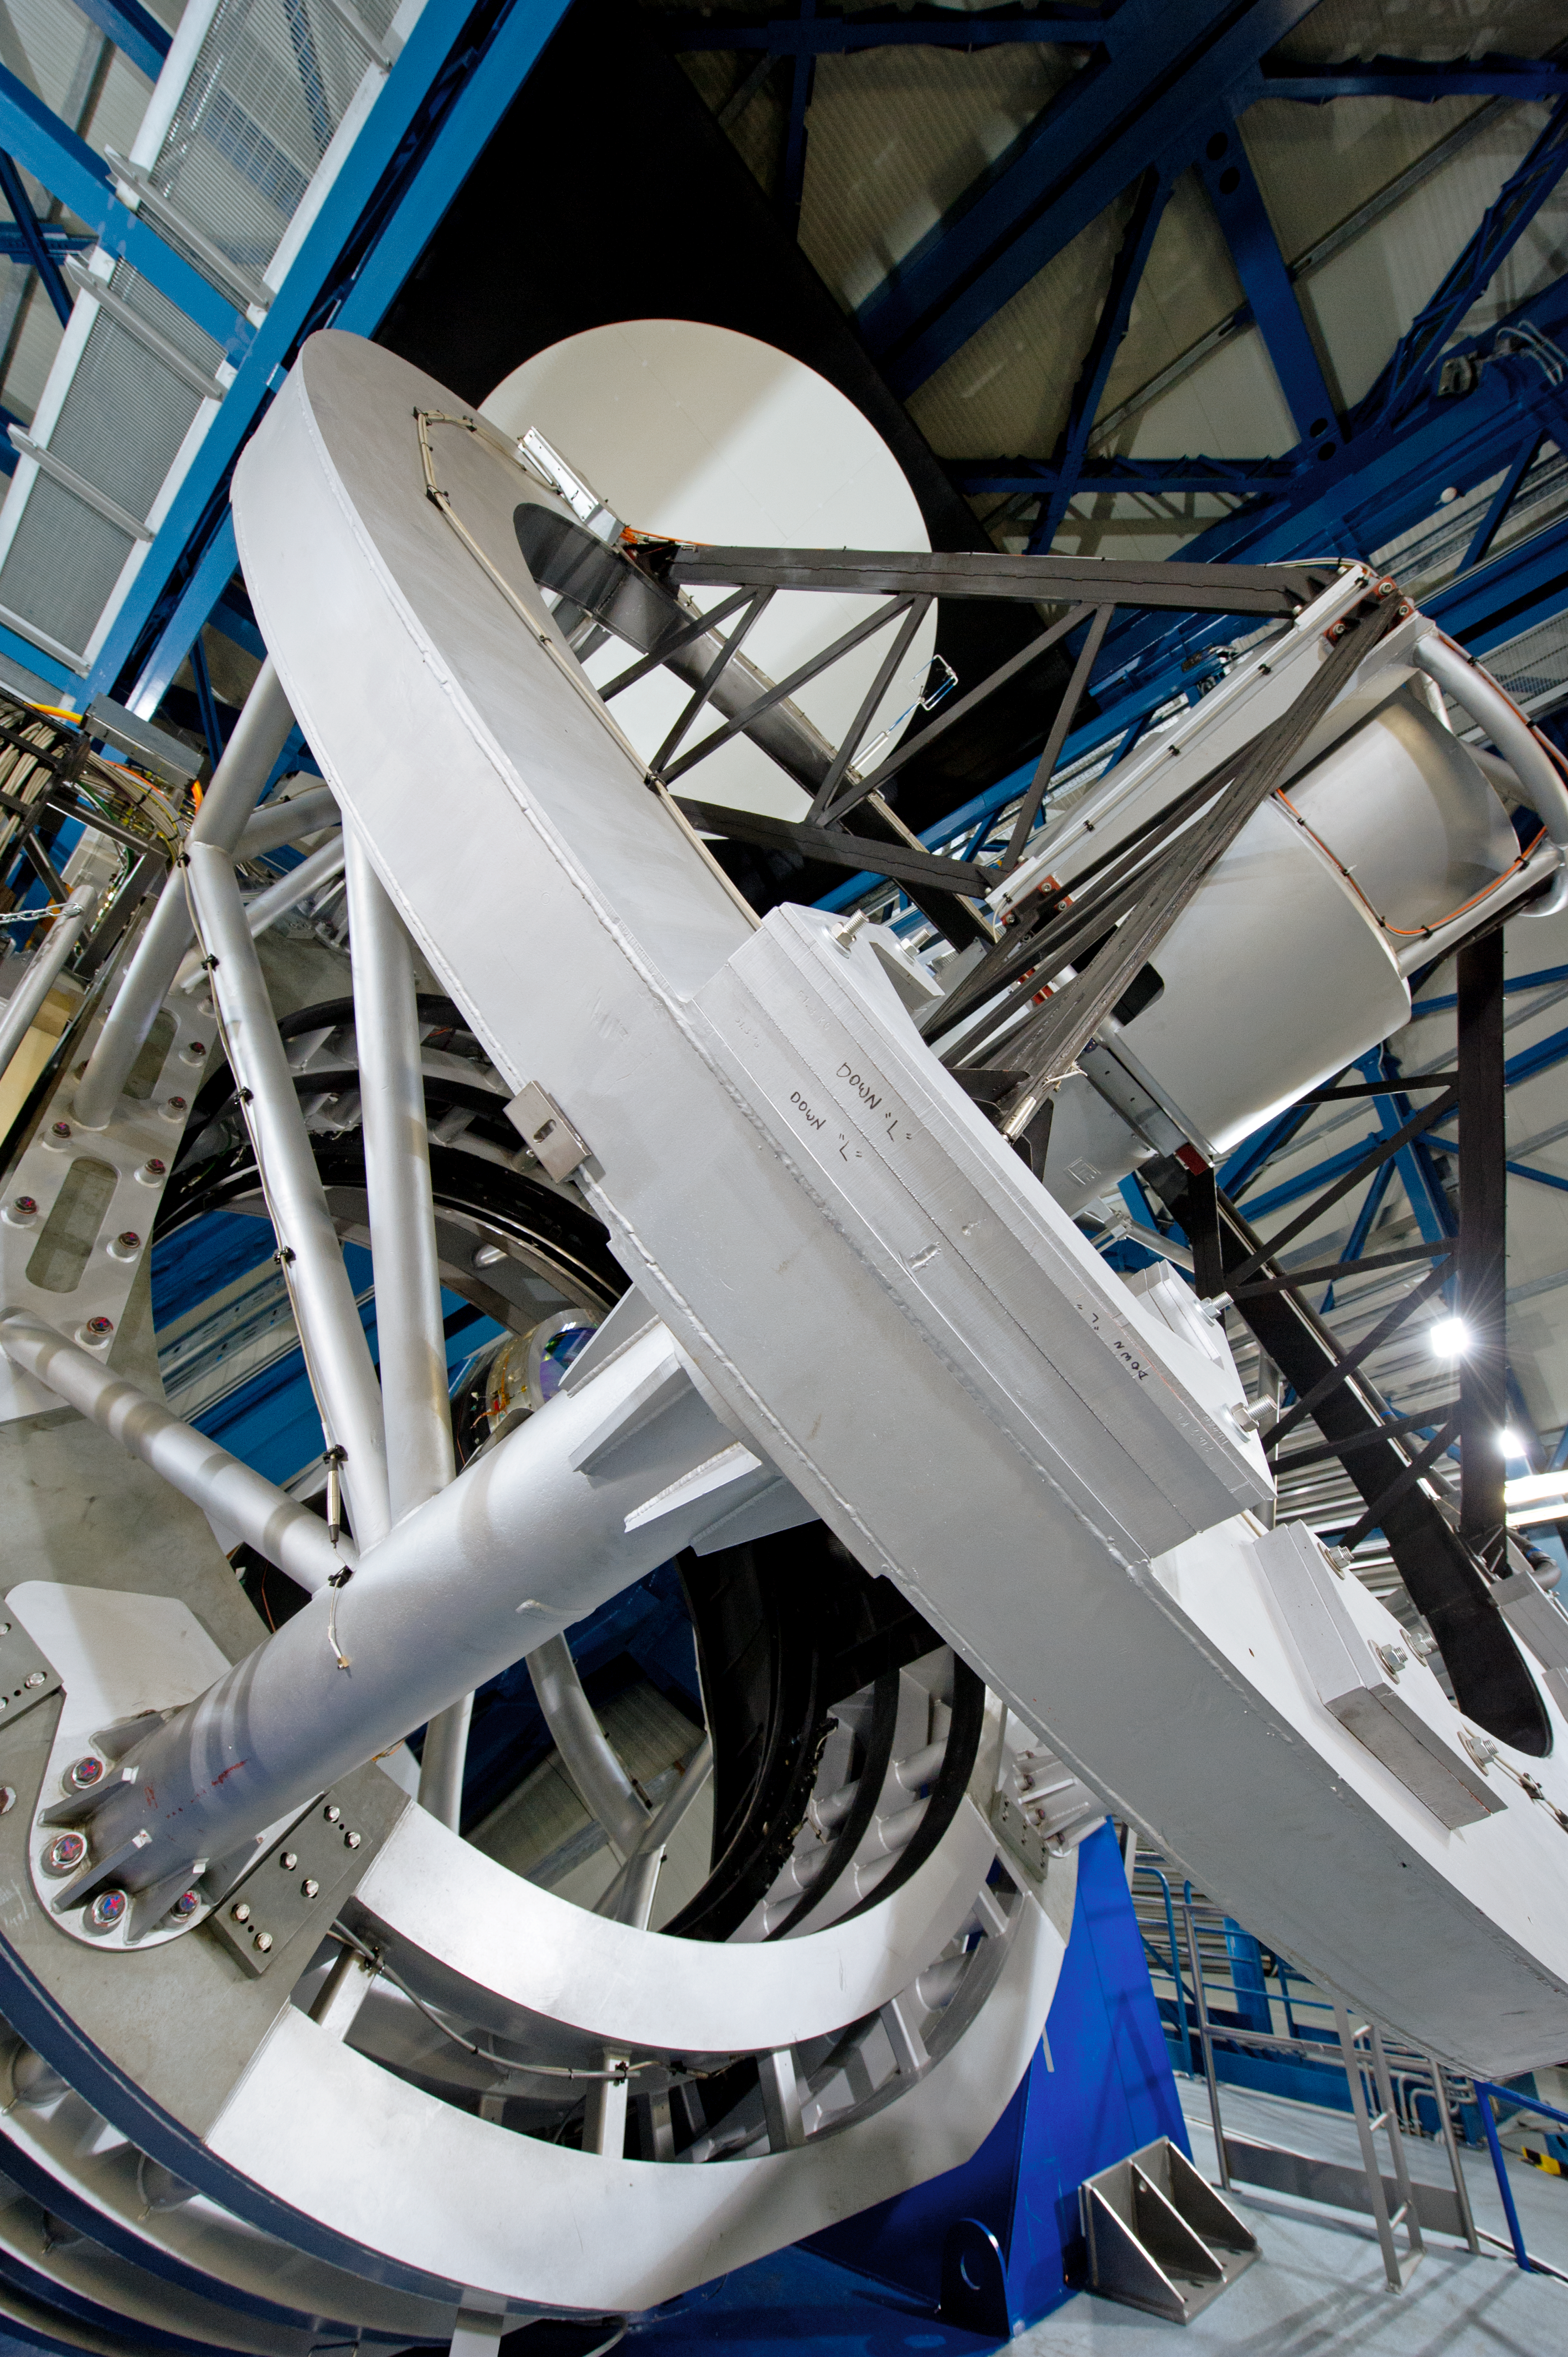

Marvel of engineering

The VISTA telescope is a marvel of engineering.

Credit: ESO/C. Malin